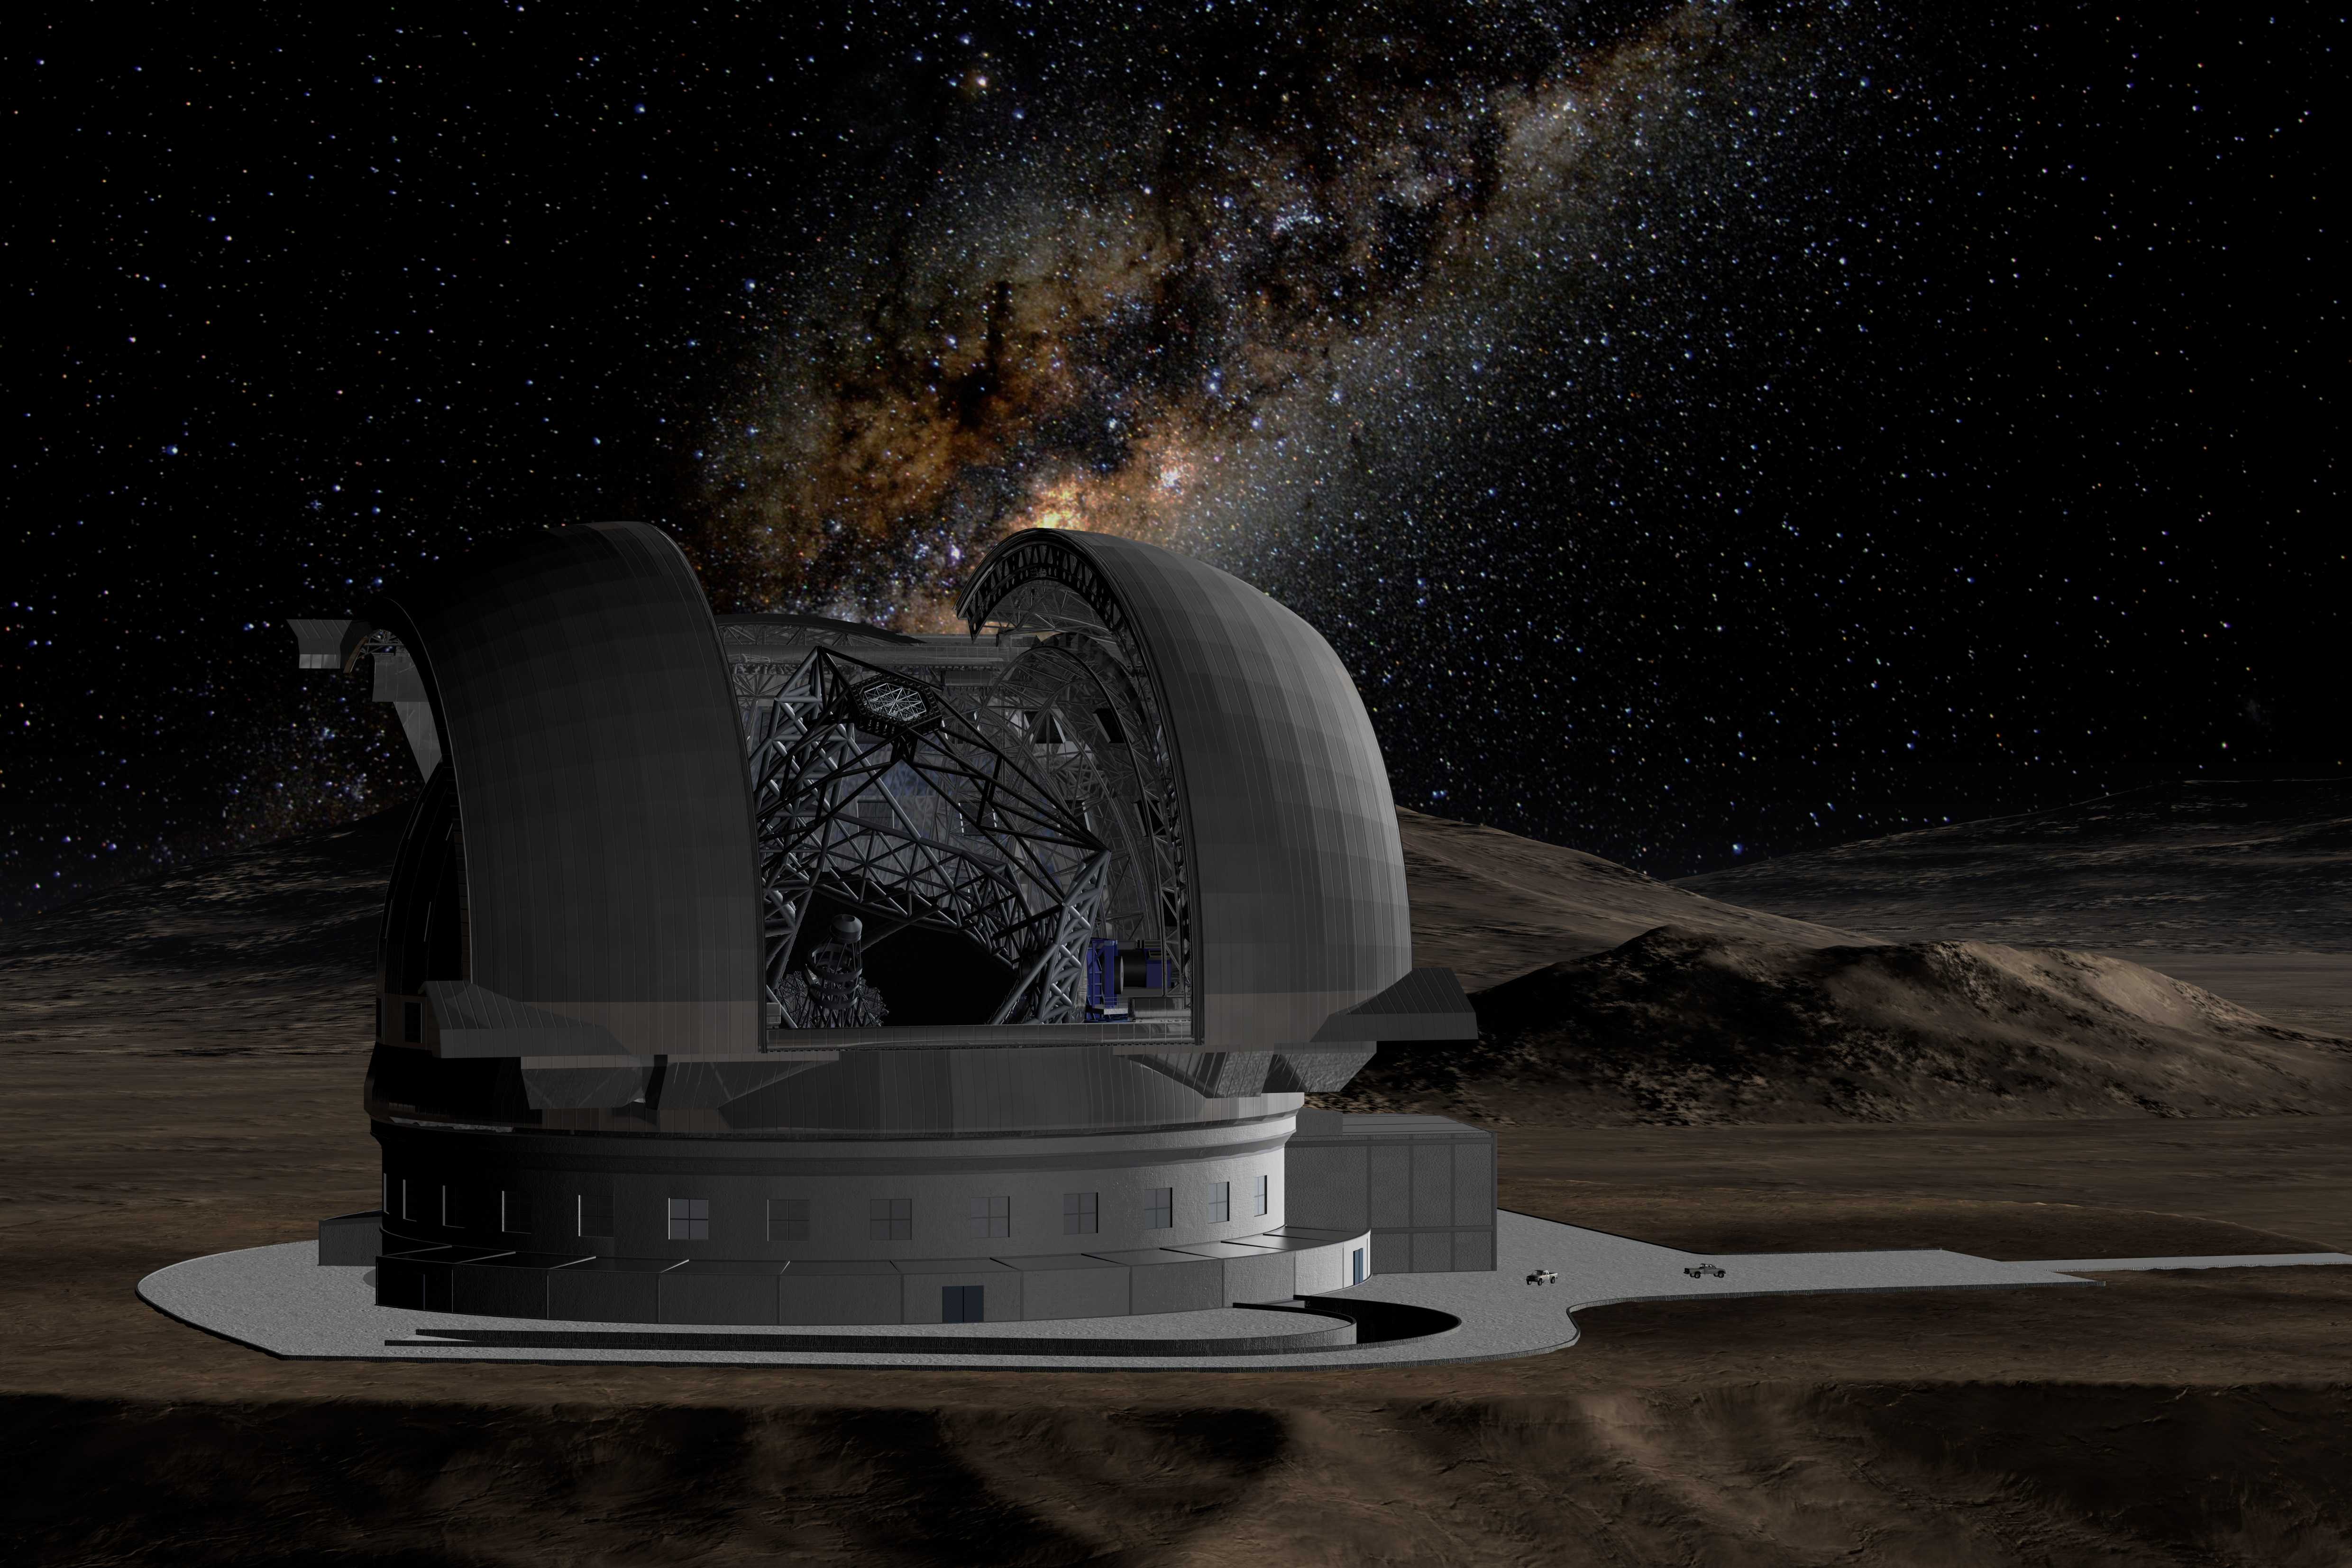

ELT in its enclosure

Artist’s impression of the ELT during observations. In the background the centre of the Milky Way is just rising above the enclosure of the telescope.

The design for the ELT shown here was published in 2009 and is preliminary.

Credit: ESO